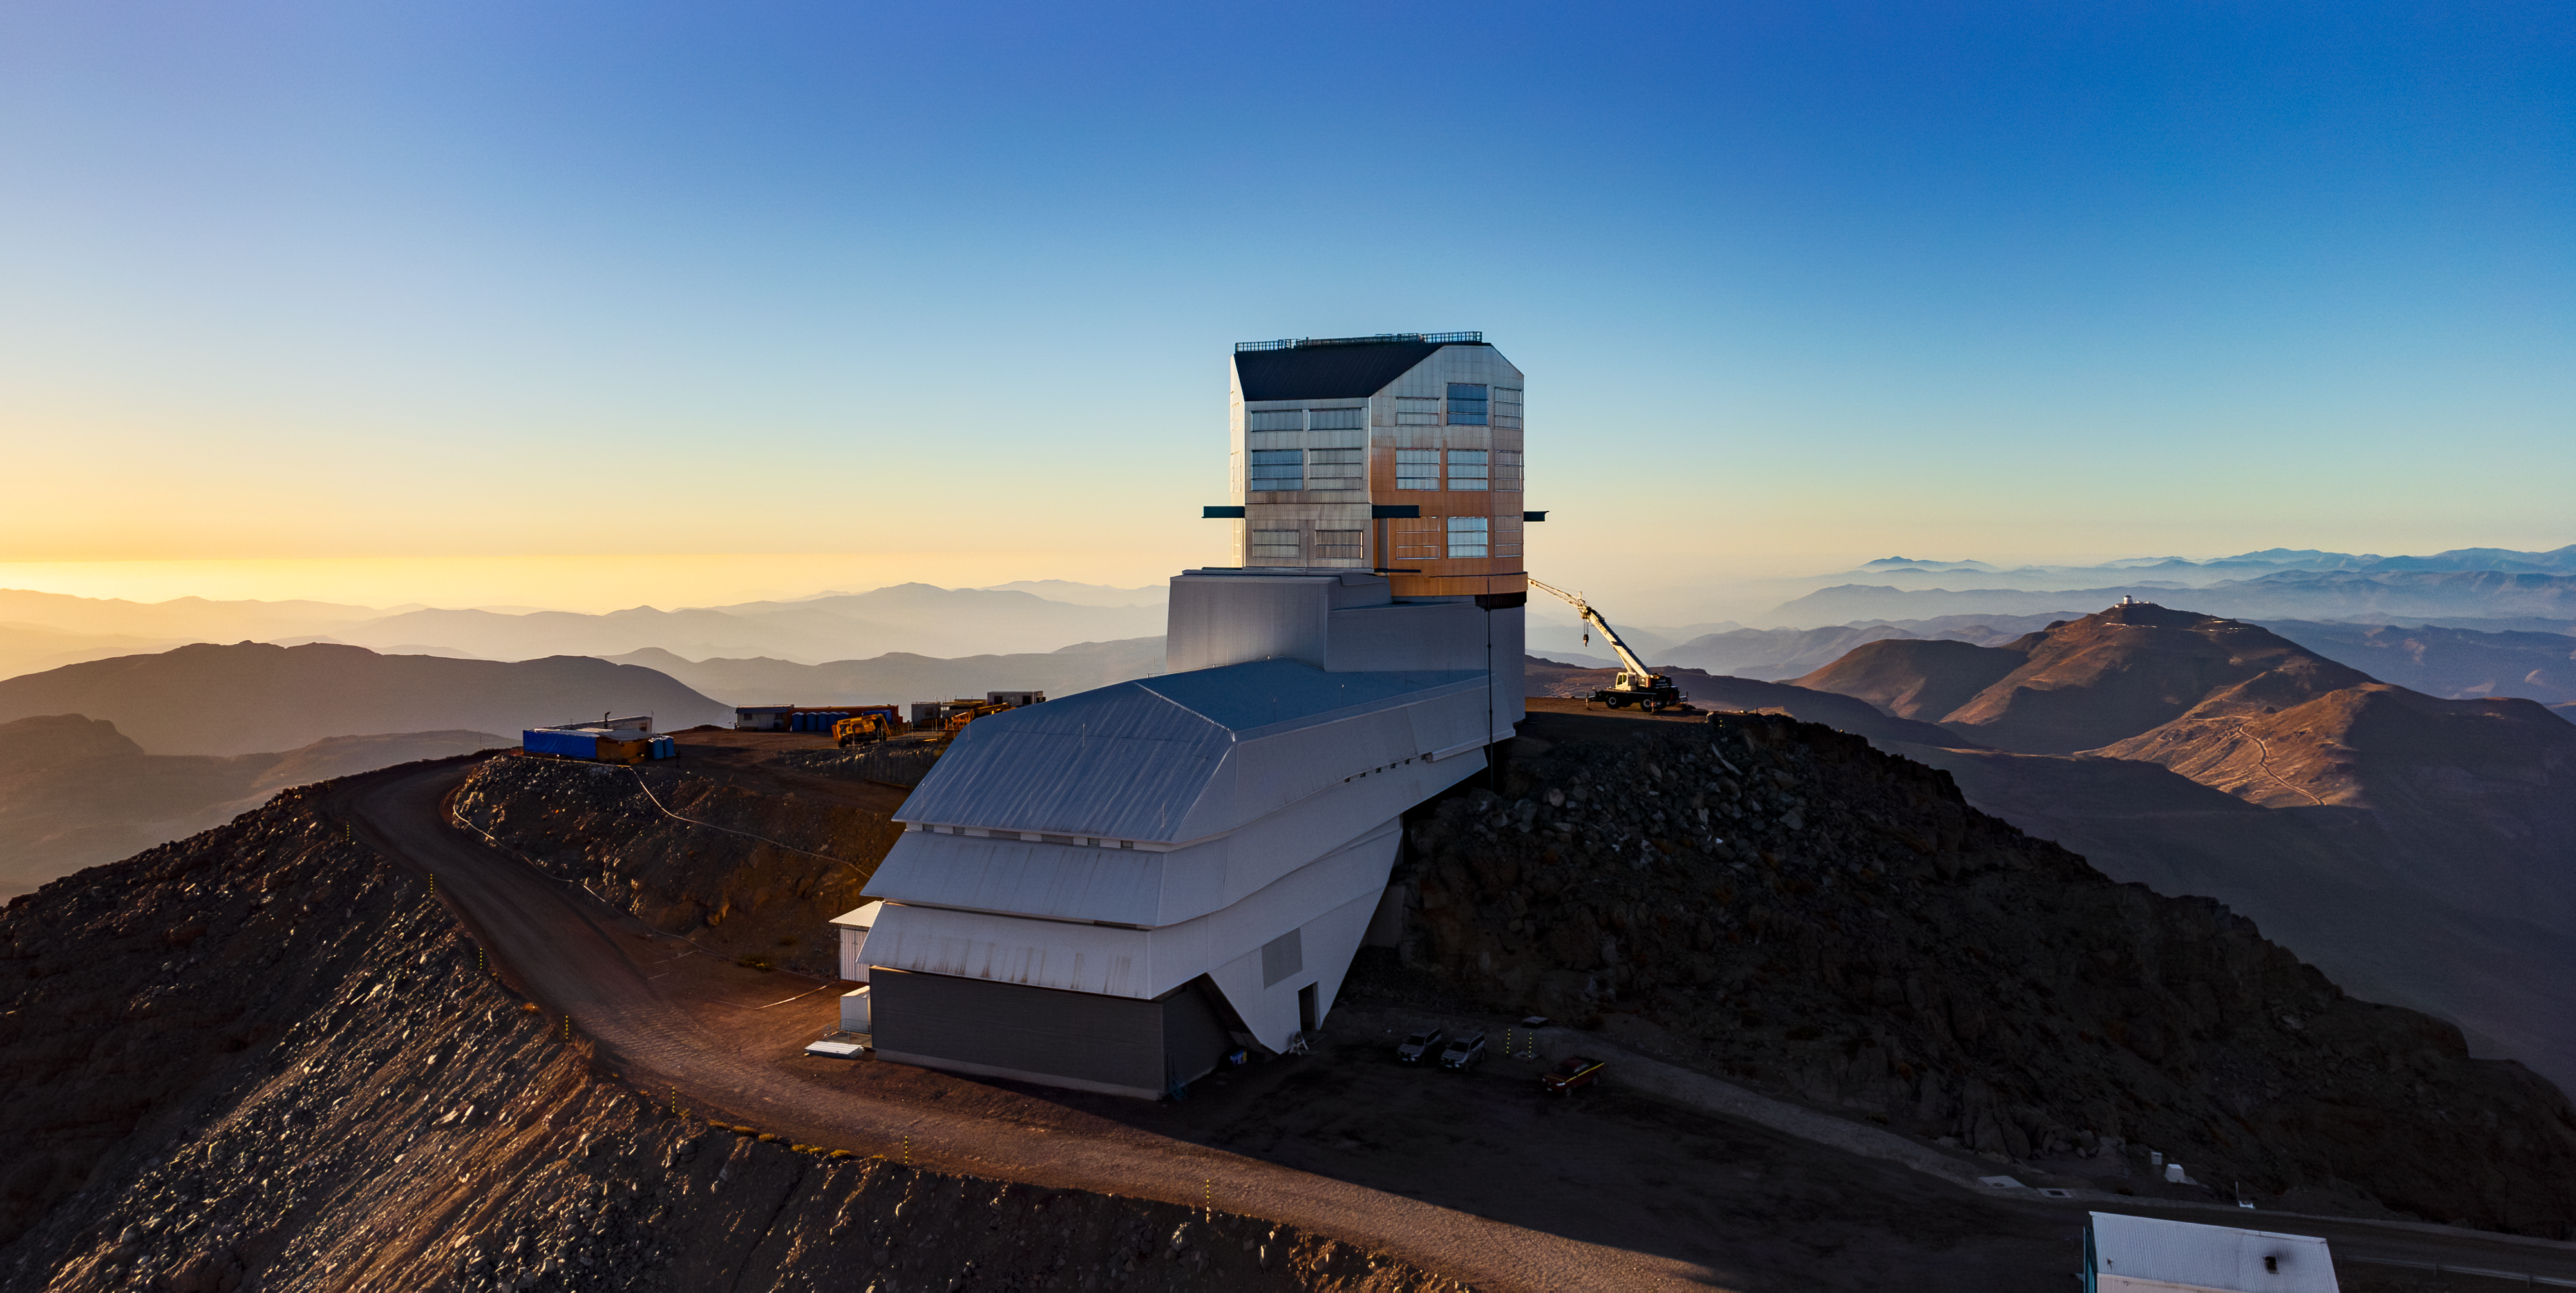

Rubin at Sunset in December 2023

View of Rubin Observatory at sunset in December 2023. The 8.4-meter telescope at Rubin Observatory, equipped with the highest-resolution digital camera in the world, will take enormous images of the southern hemisphere sky, covering the entire sky every few nights. Rubin will do this over and over for 10 years, creating a timelapse view of the Universe that’s unlike anything we’ve seen before.

Alt text: Rubin Observatory stands prominently in the center of this image atop its Chilean desert summit on Cerro Pachón. The sky is clear blue, and the setting sun glows from the left, illuminating the left side of the observatory. A large crane sits to the right of the observatory with its arm extended, looking small compared to the observatory building. The foreground summit area is shadowed, and the desert mountains recede into the distance, interspersed with a hazy atmosphere. The telescopes of the neighboring Cerro Tololo Inter-American Observatory (CTIO) are visible as tiny bumps on a distant summit to the right.

Credit: RubinObs/NSF/AURA/H. Stockebrand